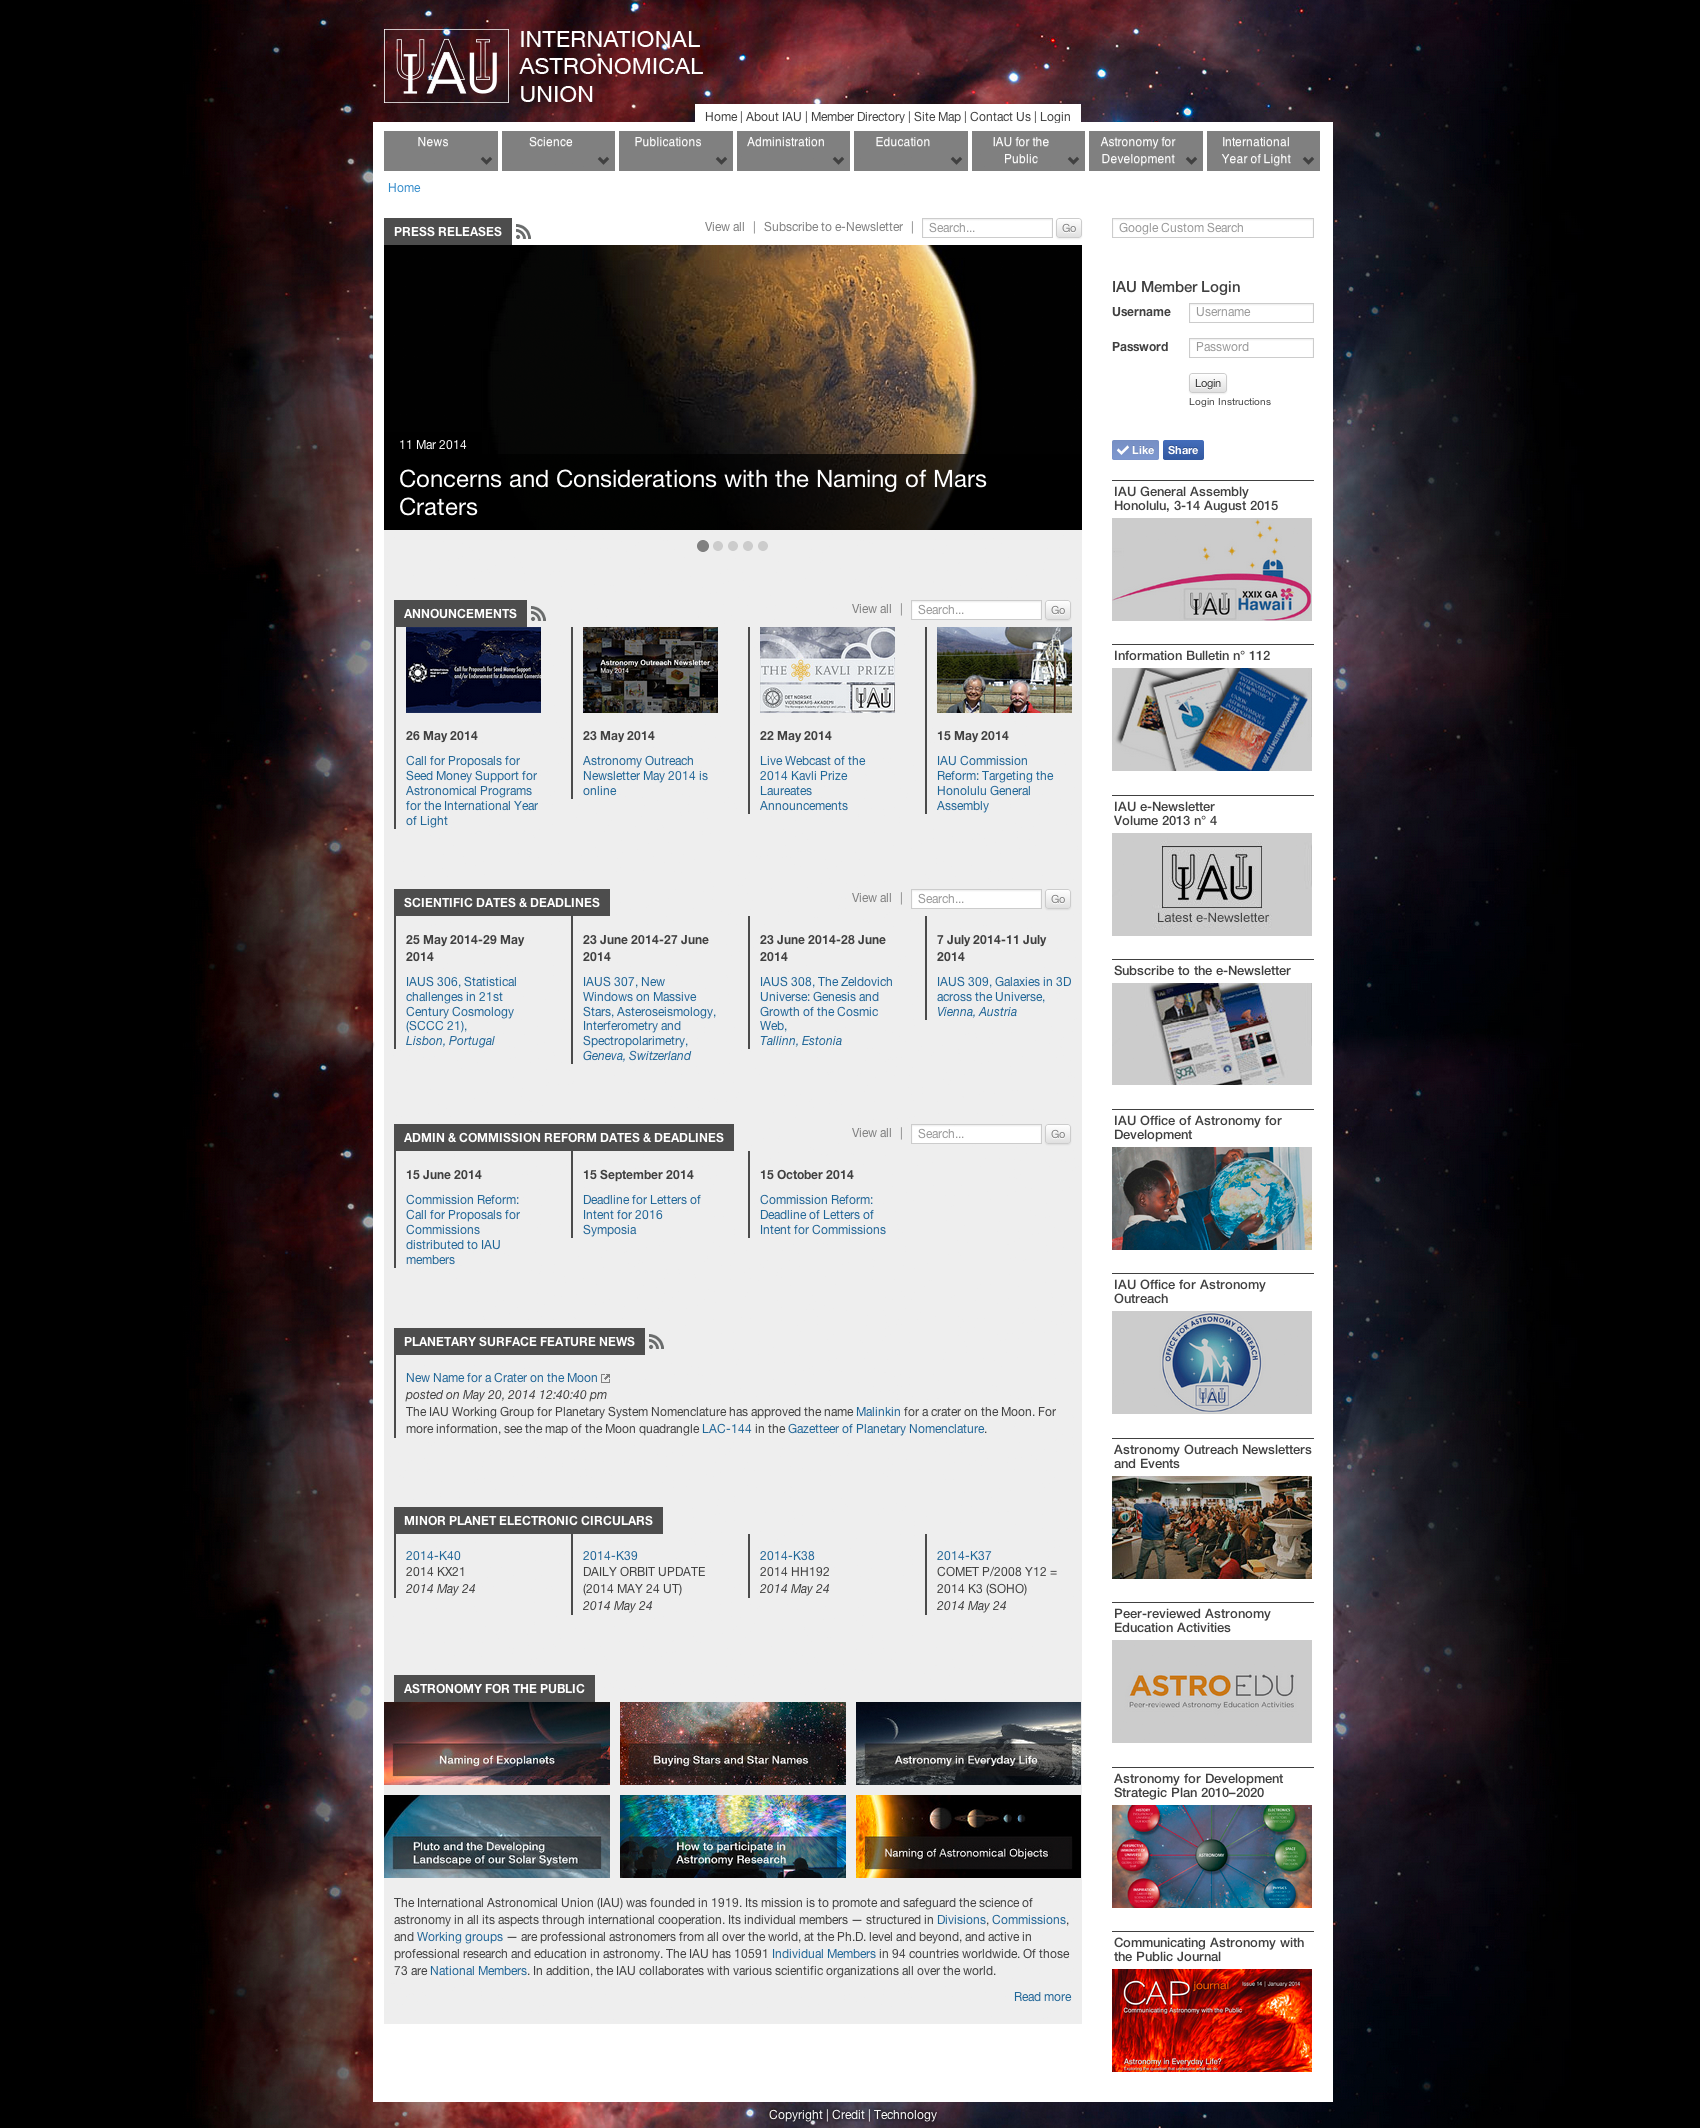

Screenshot of the new website

The new IAU website design aims to increase the flow of communication through new user-friendly features and content.

Credit: IAU